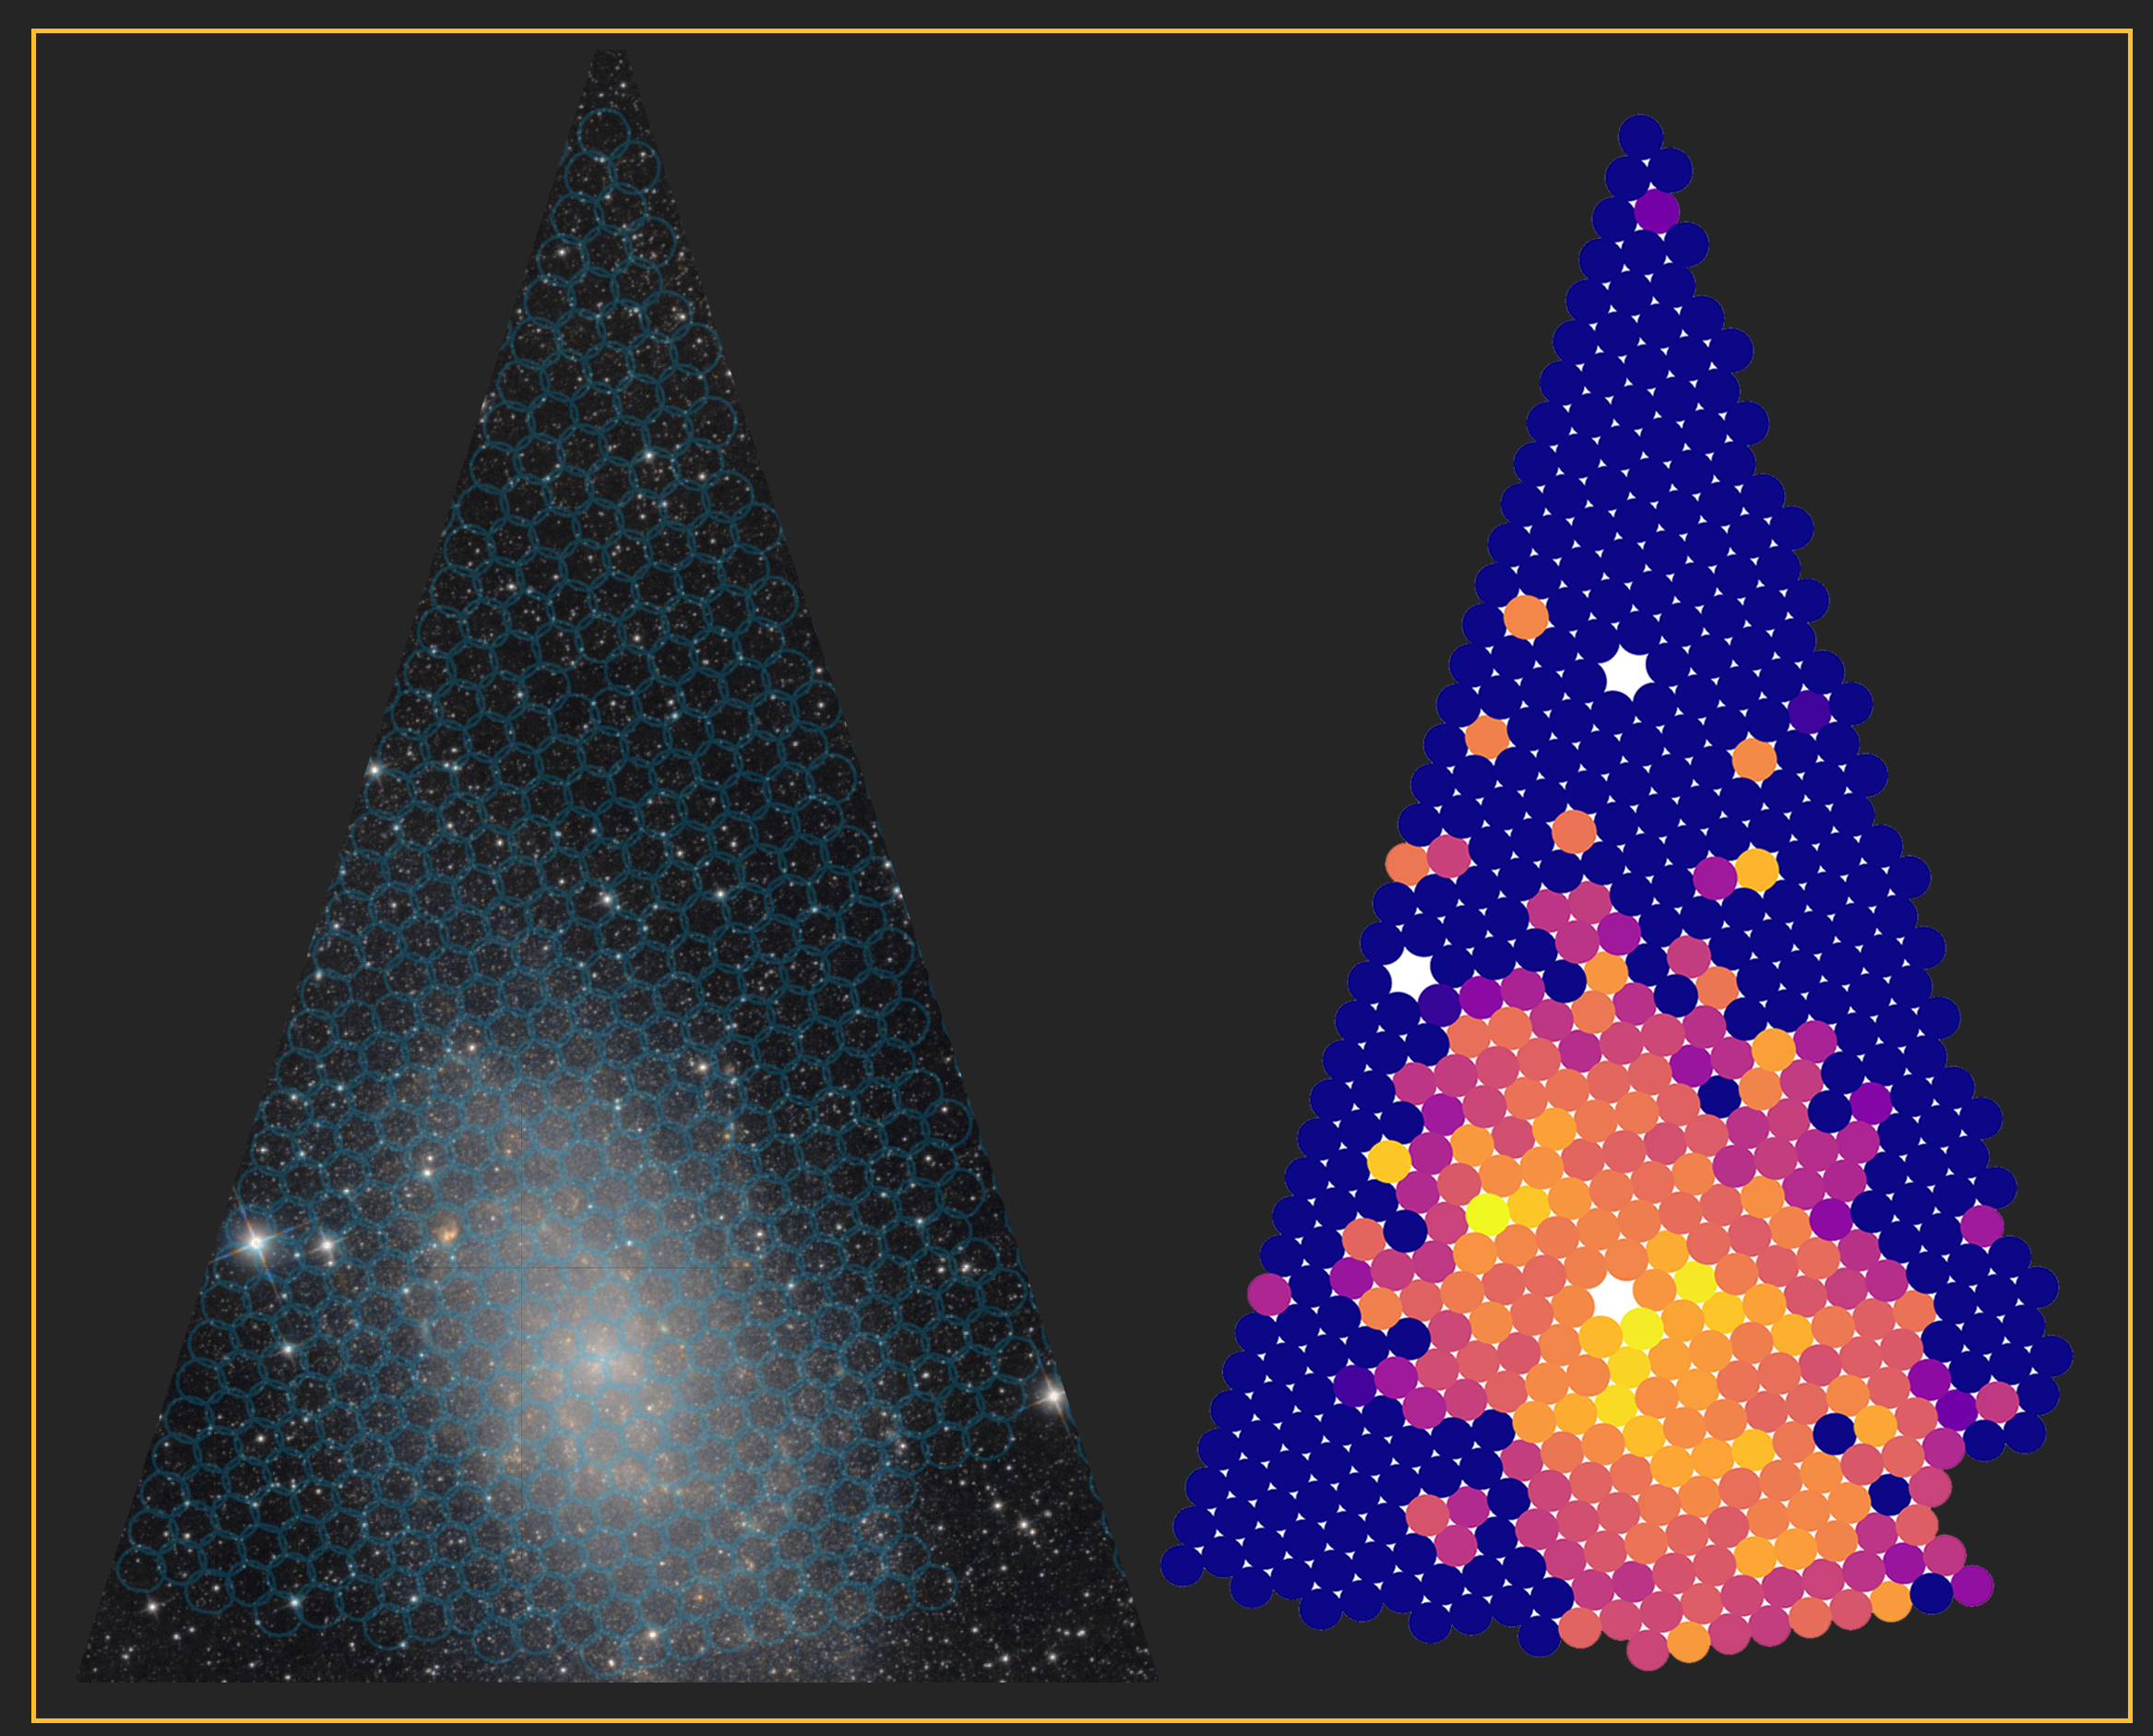

Zooming in on 500 DESI spectra

DESI’s robotic fiber positioners, which gather the light from individual galaxies and stars, are arranged in 10 wedge-shaped modules called “petals.” Left: a portion of the night sky, studied by one petal, that includes the galaxy Messier 33. Blue circles demarcate the region of sky that can be studied by each of the 500 fibers in the petal; each fiber can point to any position within its circle. Right: The hydrogen line emission detected by DESI from Messier 33, shown as a color map, with brighter colors indicating brighter emission.

Credit: DESI Collaboration/NOIRLab/NSF/AURA